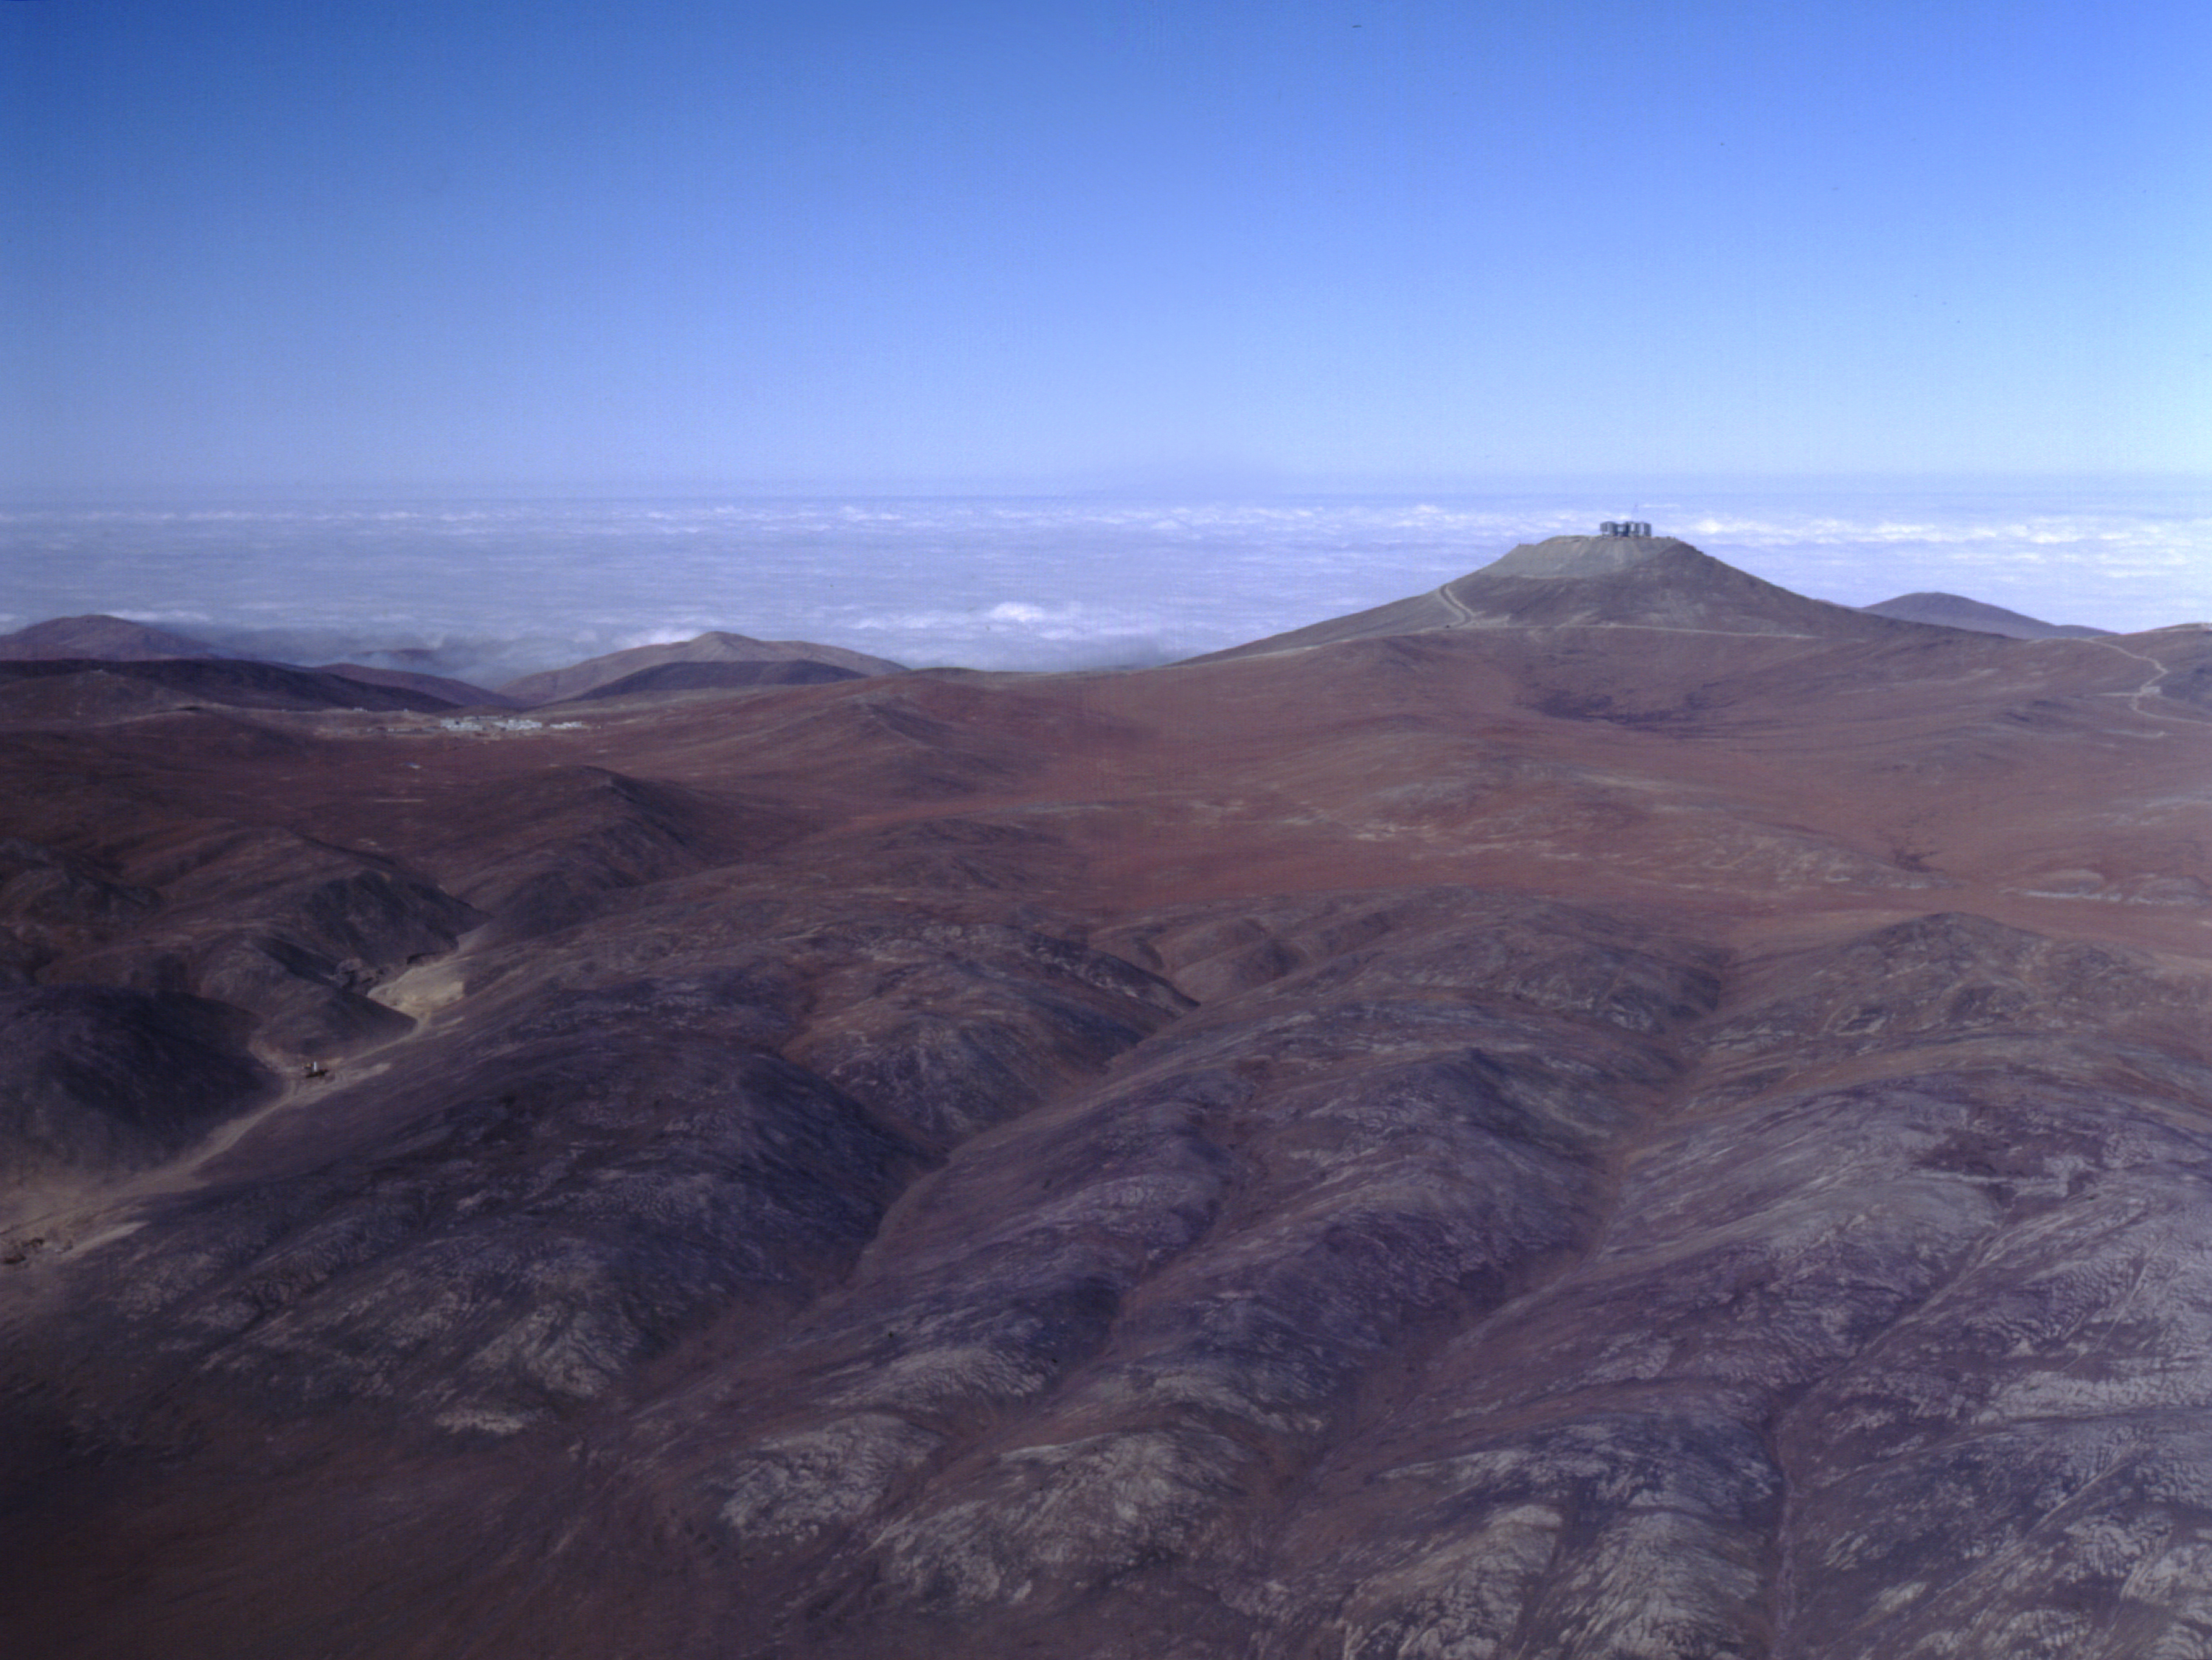

Aerial view of Paranal and Atacama desert

Aerial view of Paranal and its immediate surroundings in the Atacama desert. The Pacific Ocean is seen in the background. The buildings at the base camp are seen below and to the left of the summit. At the moment of this exposure, the aircraft was located right over the"Old Panamerica Road 3", some 10 km from the observatory. (Photo obtained on December 16, 1997).

Credit: ESO